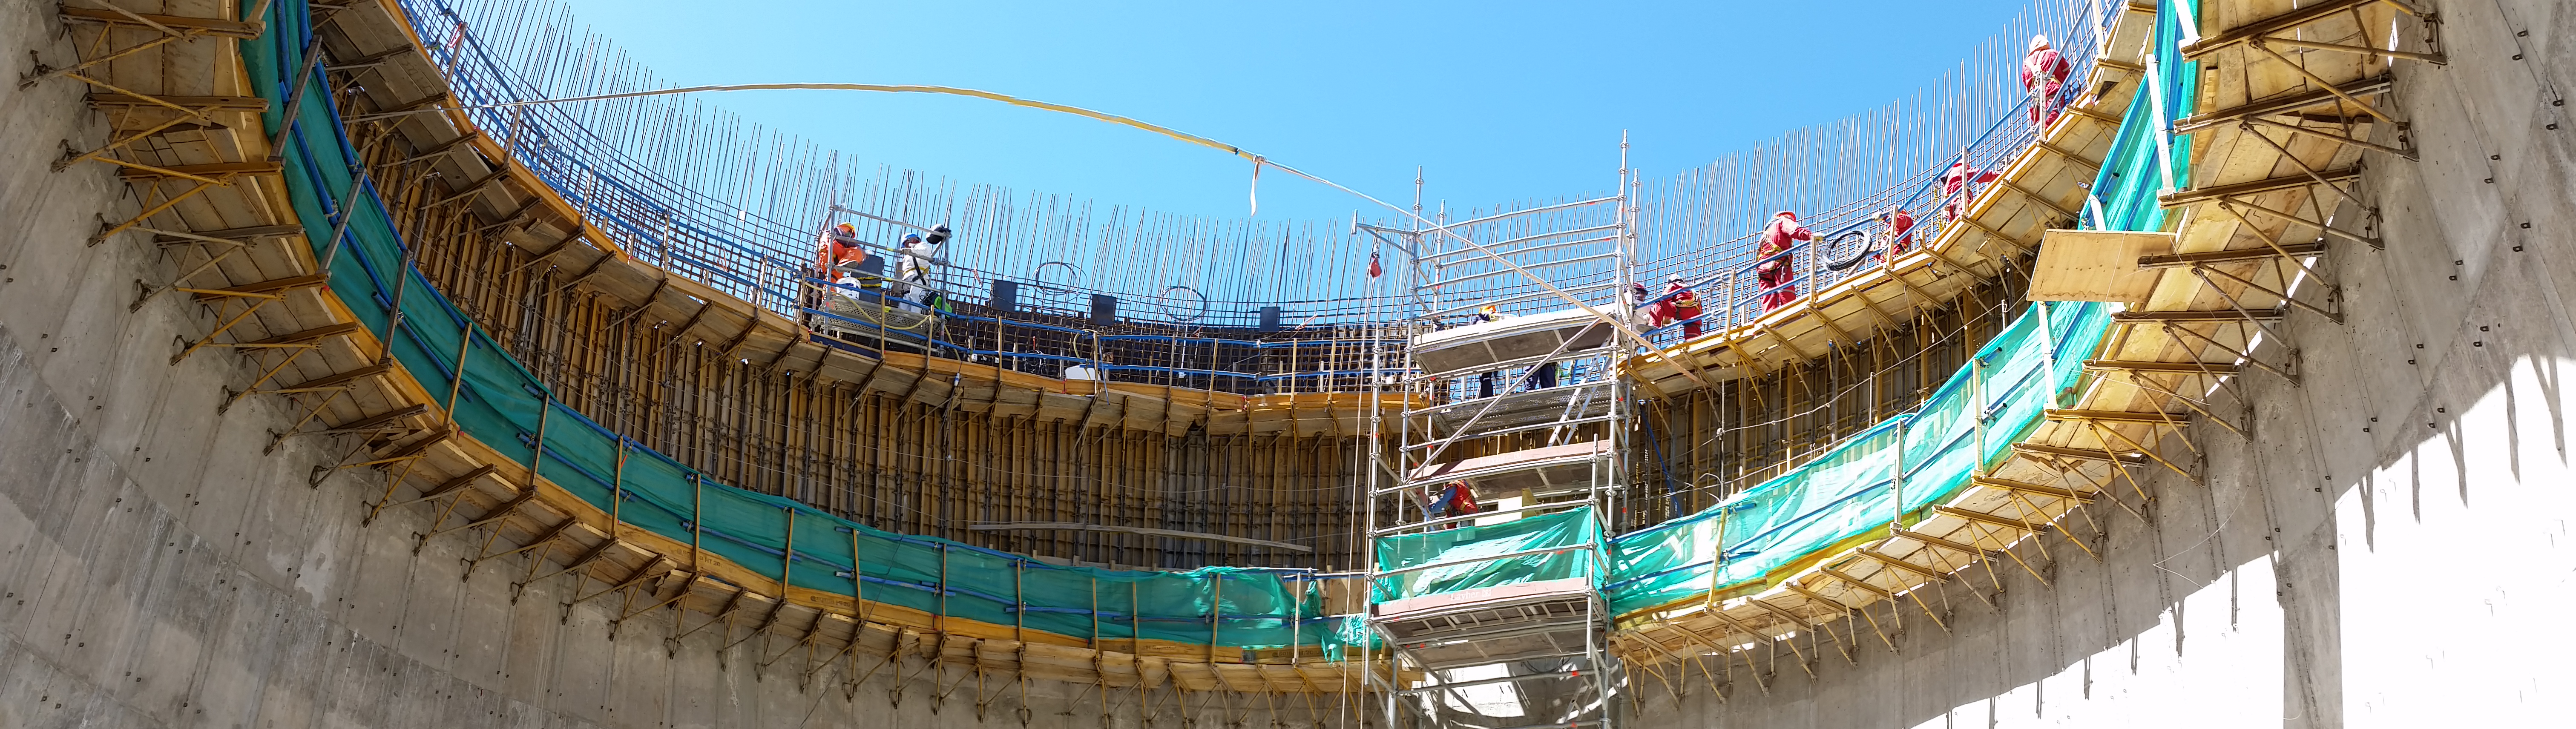

The main pier

The main pier. From the current level, 4.6 more meters of concrete is needed to reach the top.

Credit: Rubin Observatory/NSF/AURA